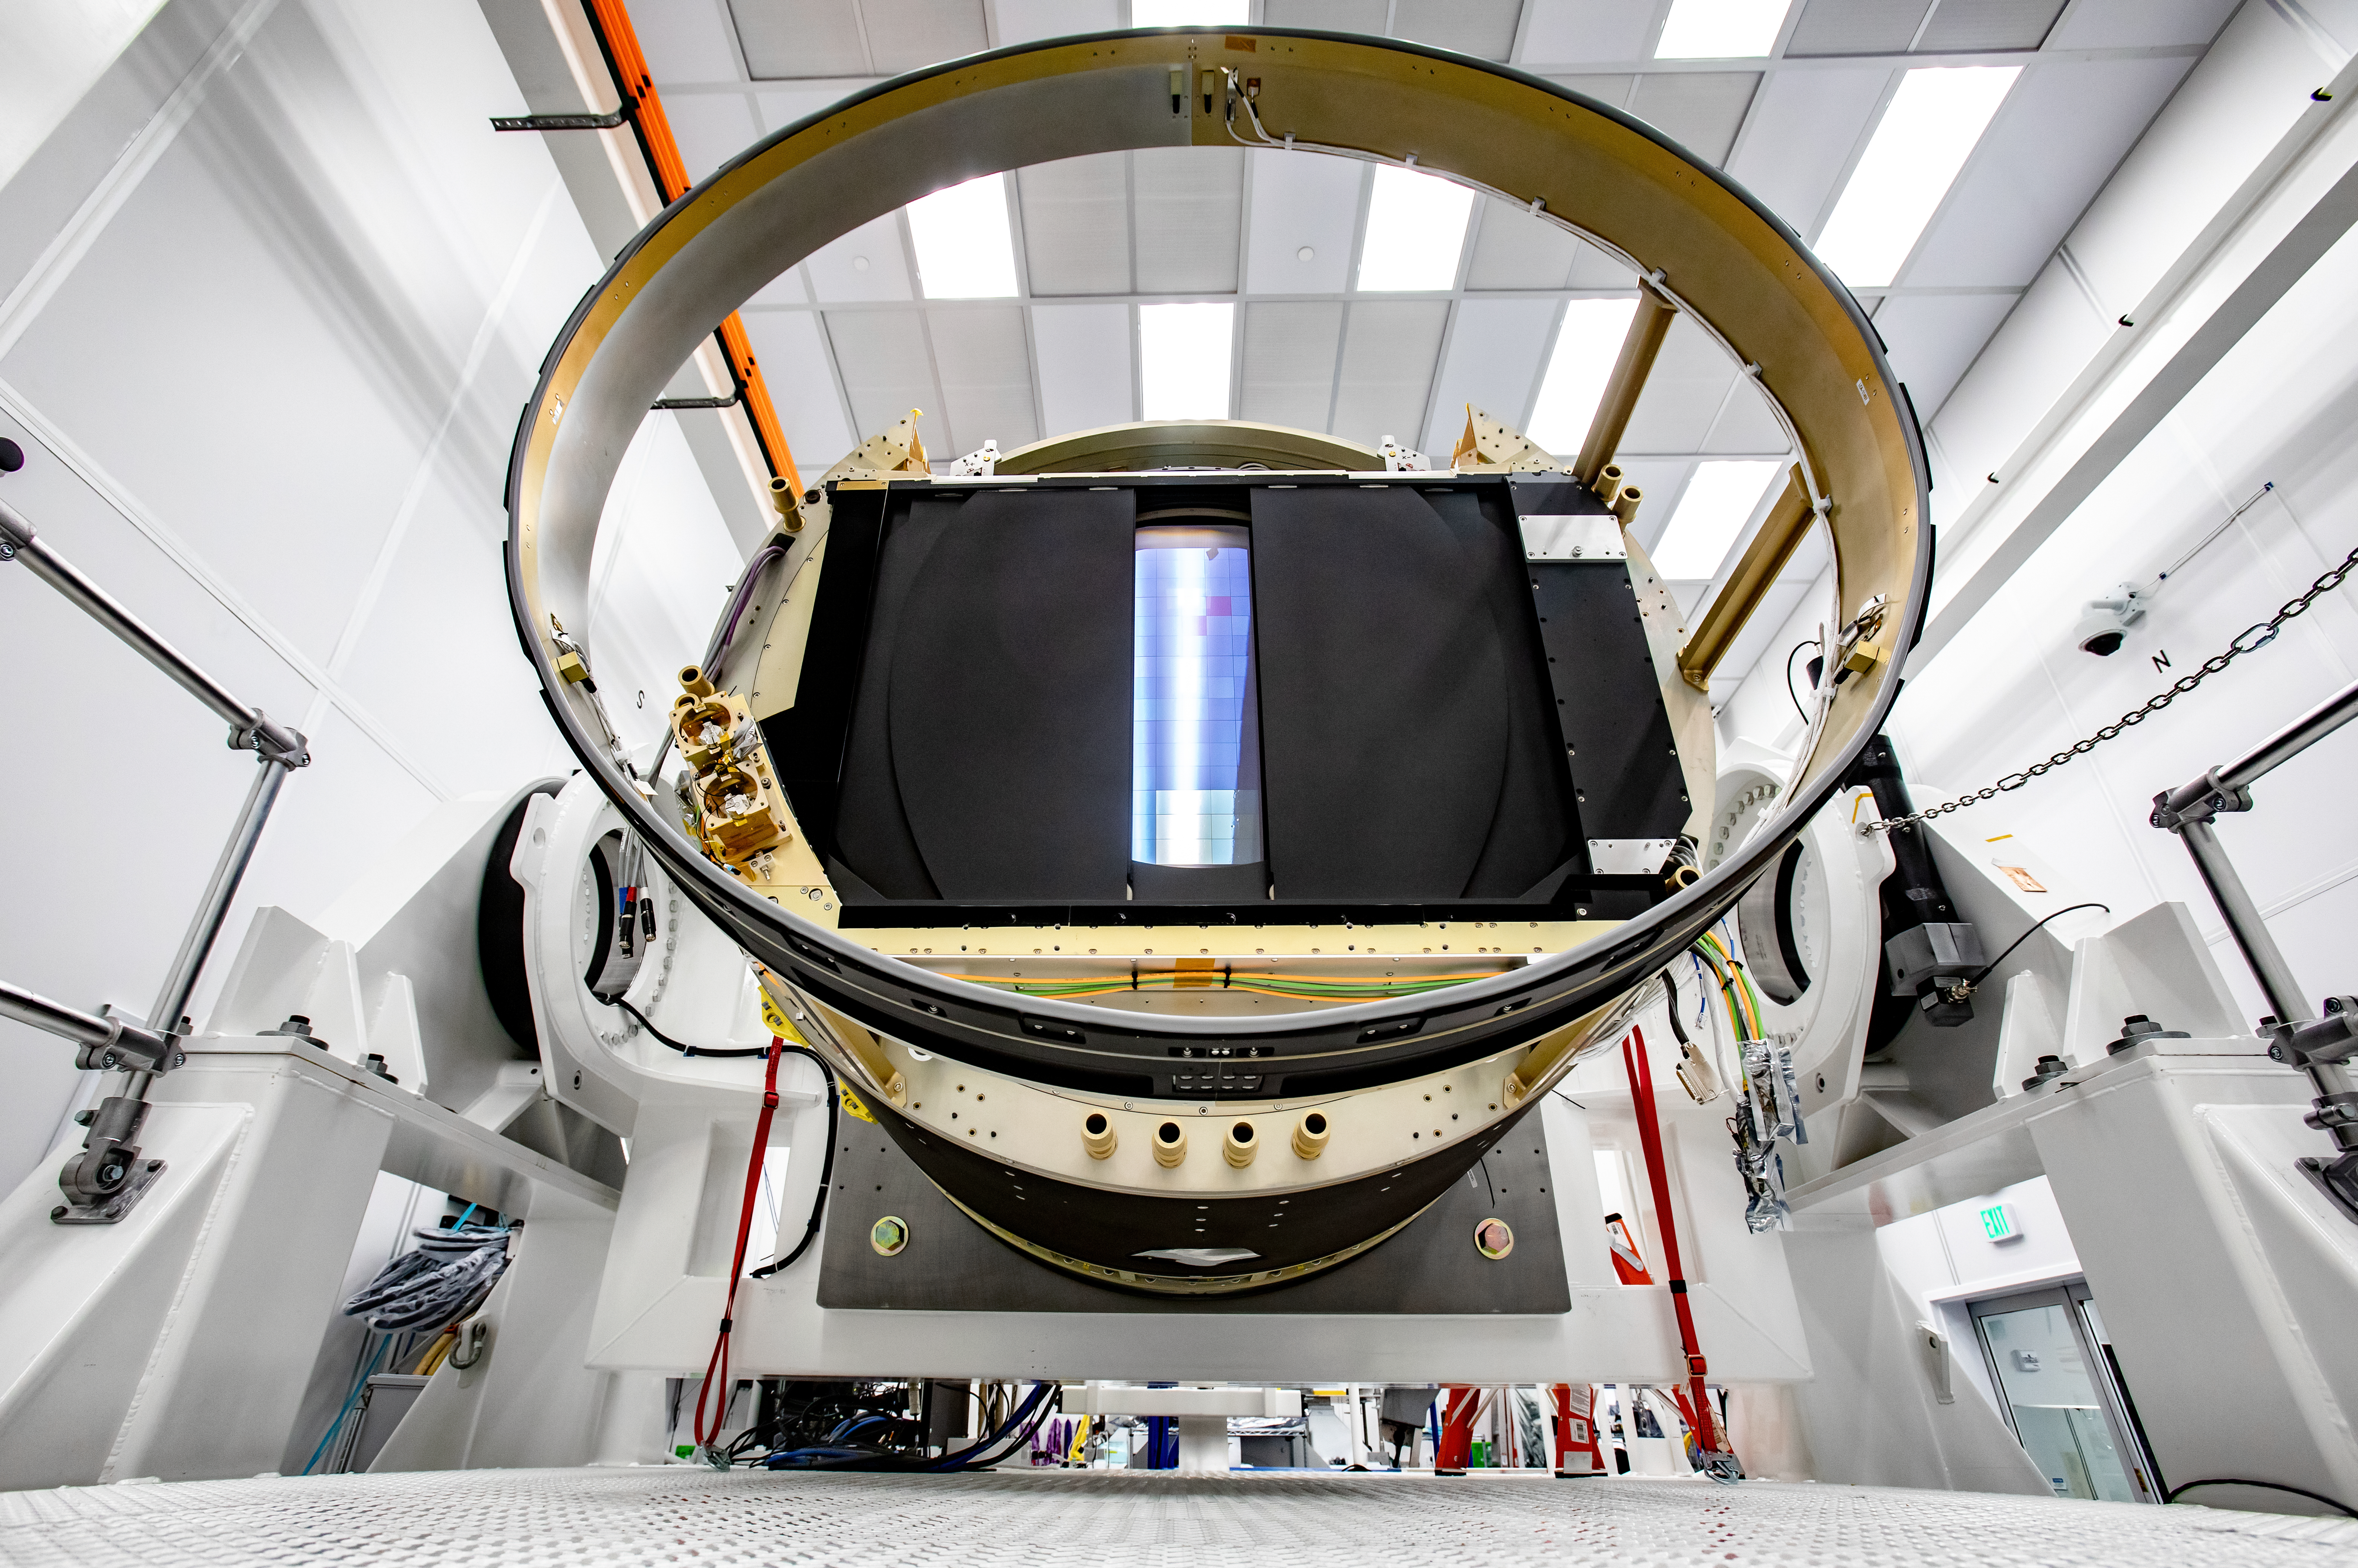

LSST Camera Shutter Installation

The LSST camera team successfully attached the shutter to the camera body on June 8.

Credit: Jacqueline Ramseyer Orrell/SLAC National Accelerator Laboratory